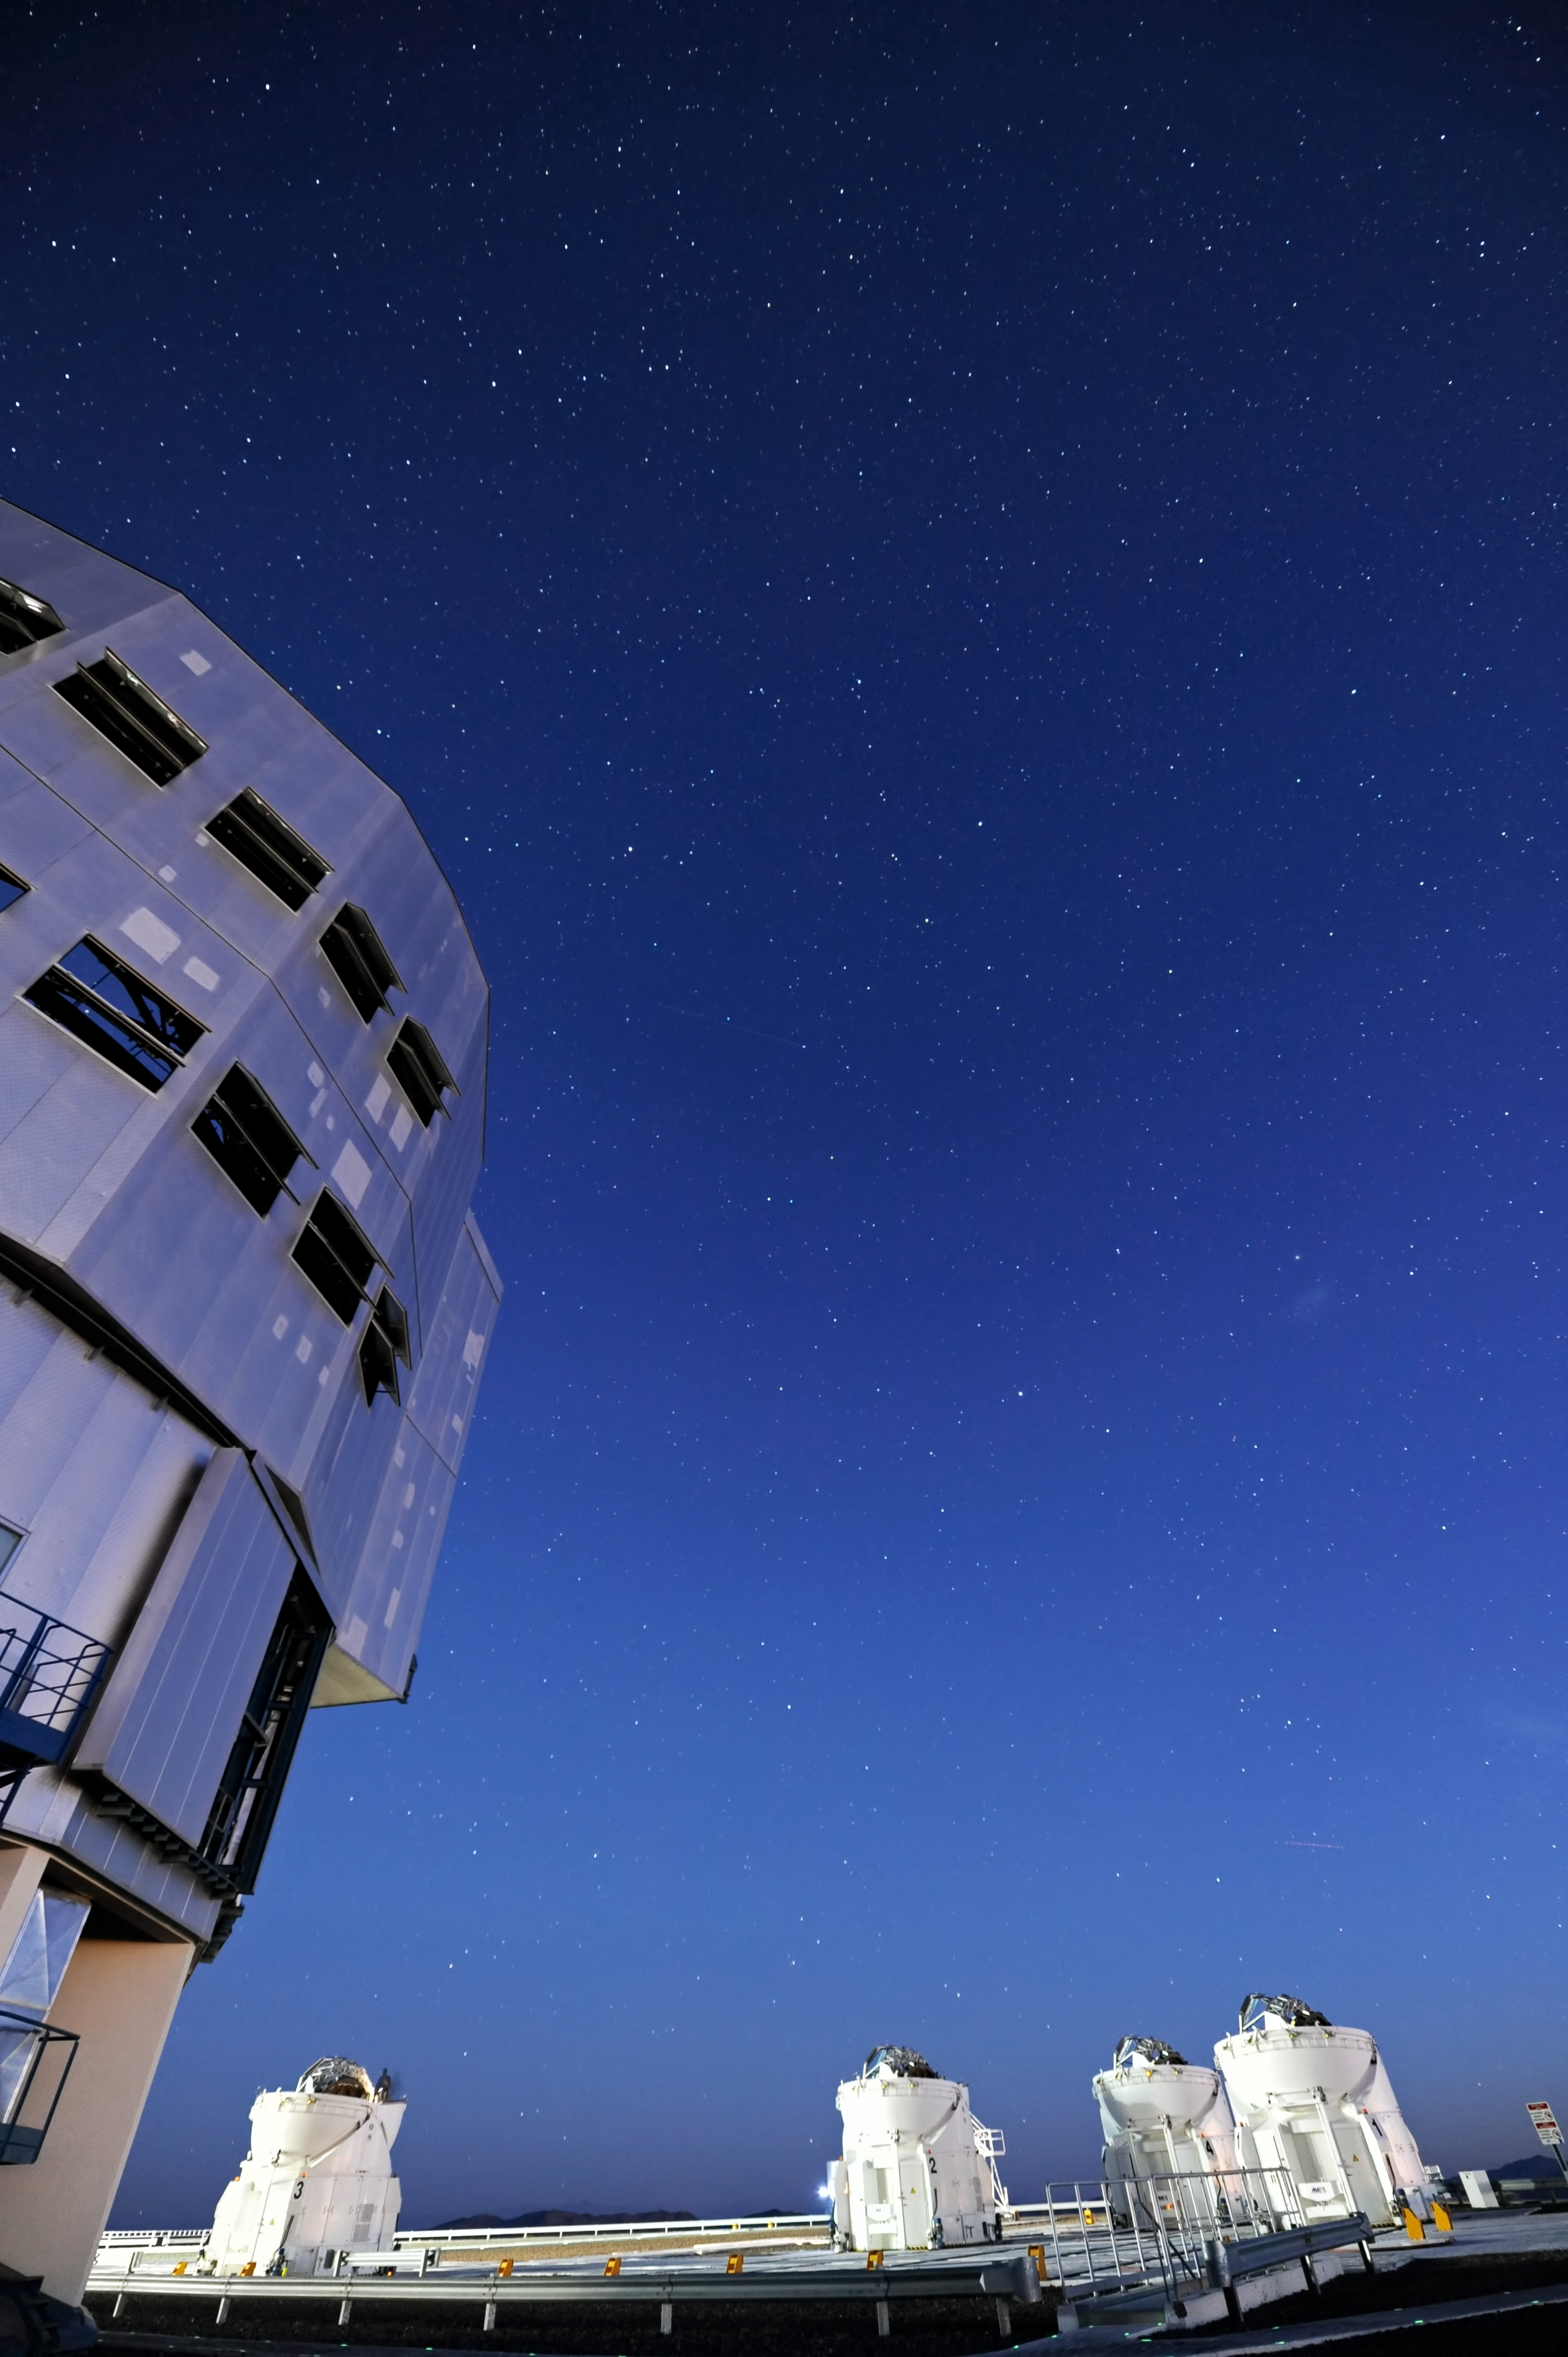

VLT under a clear night

One of the VLT Unit Telescopes and the four small domes of the Auxiliary Telescopes, under a pristine night sky at Paranal.

Credit: ESO/C. Malin